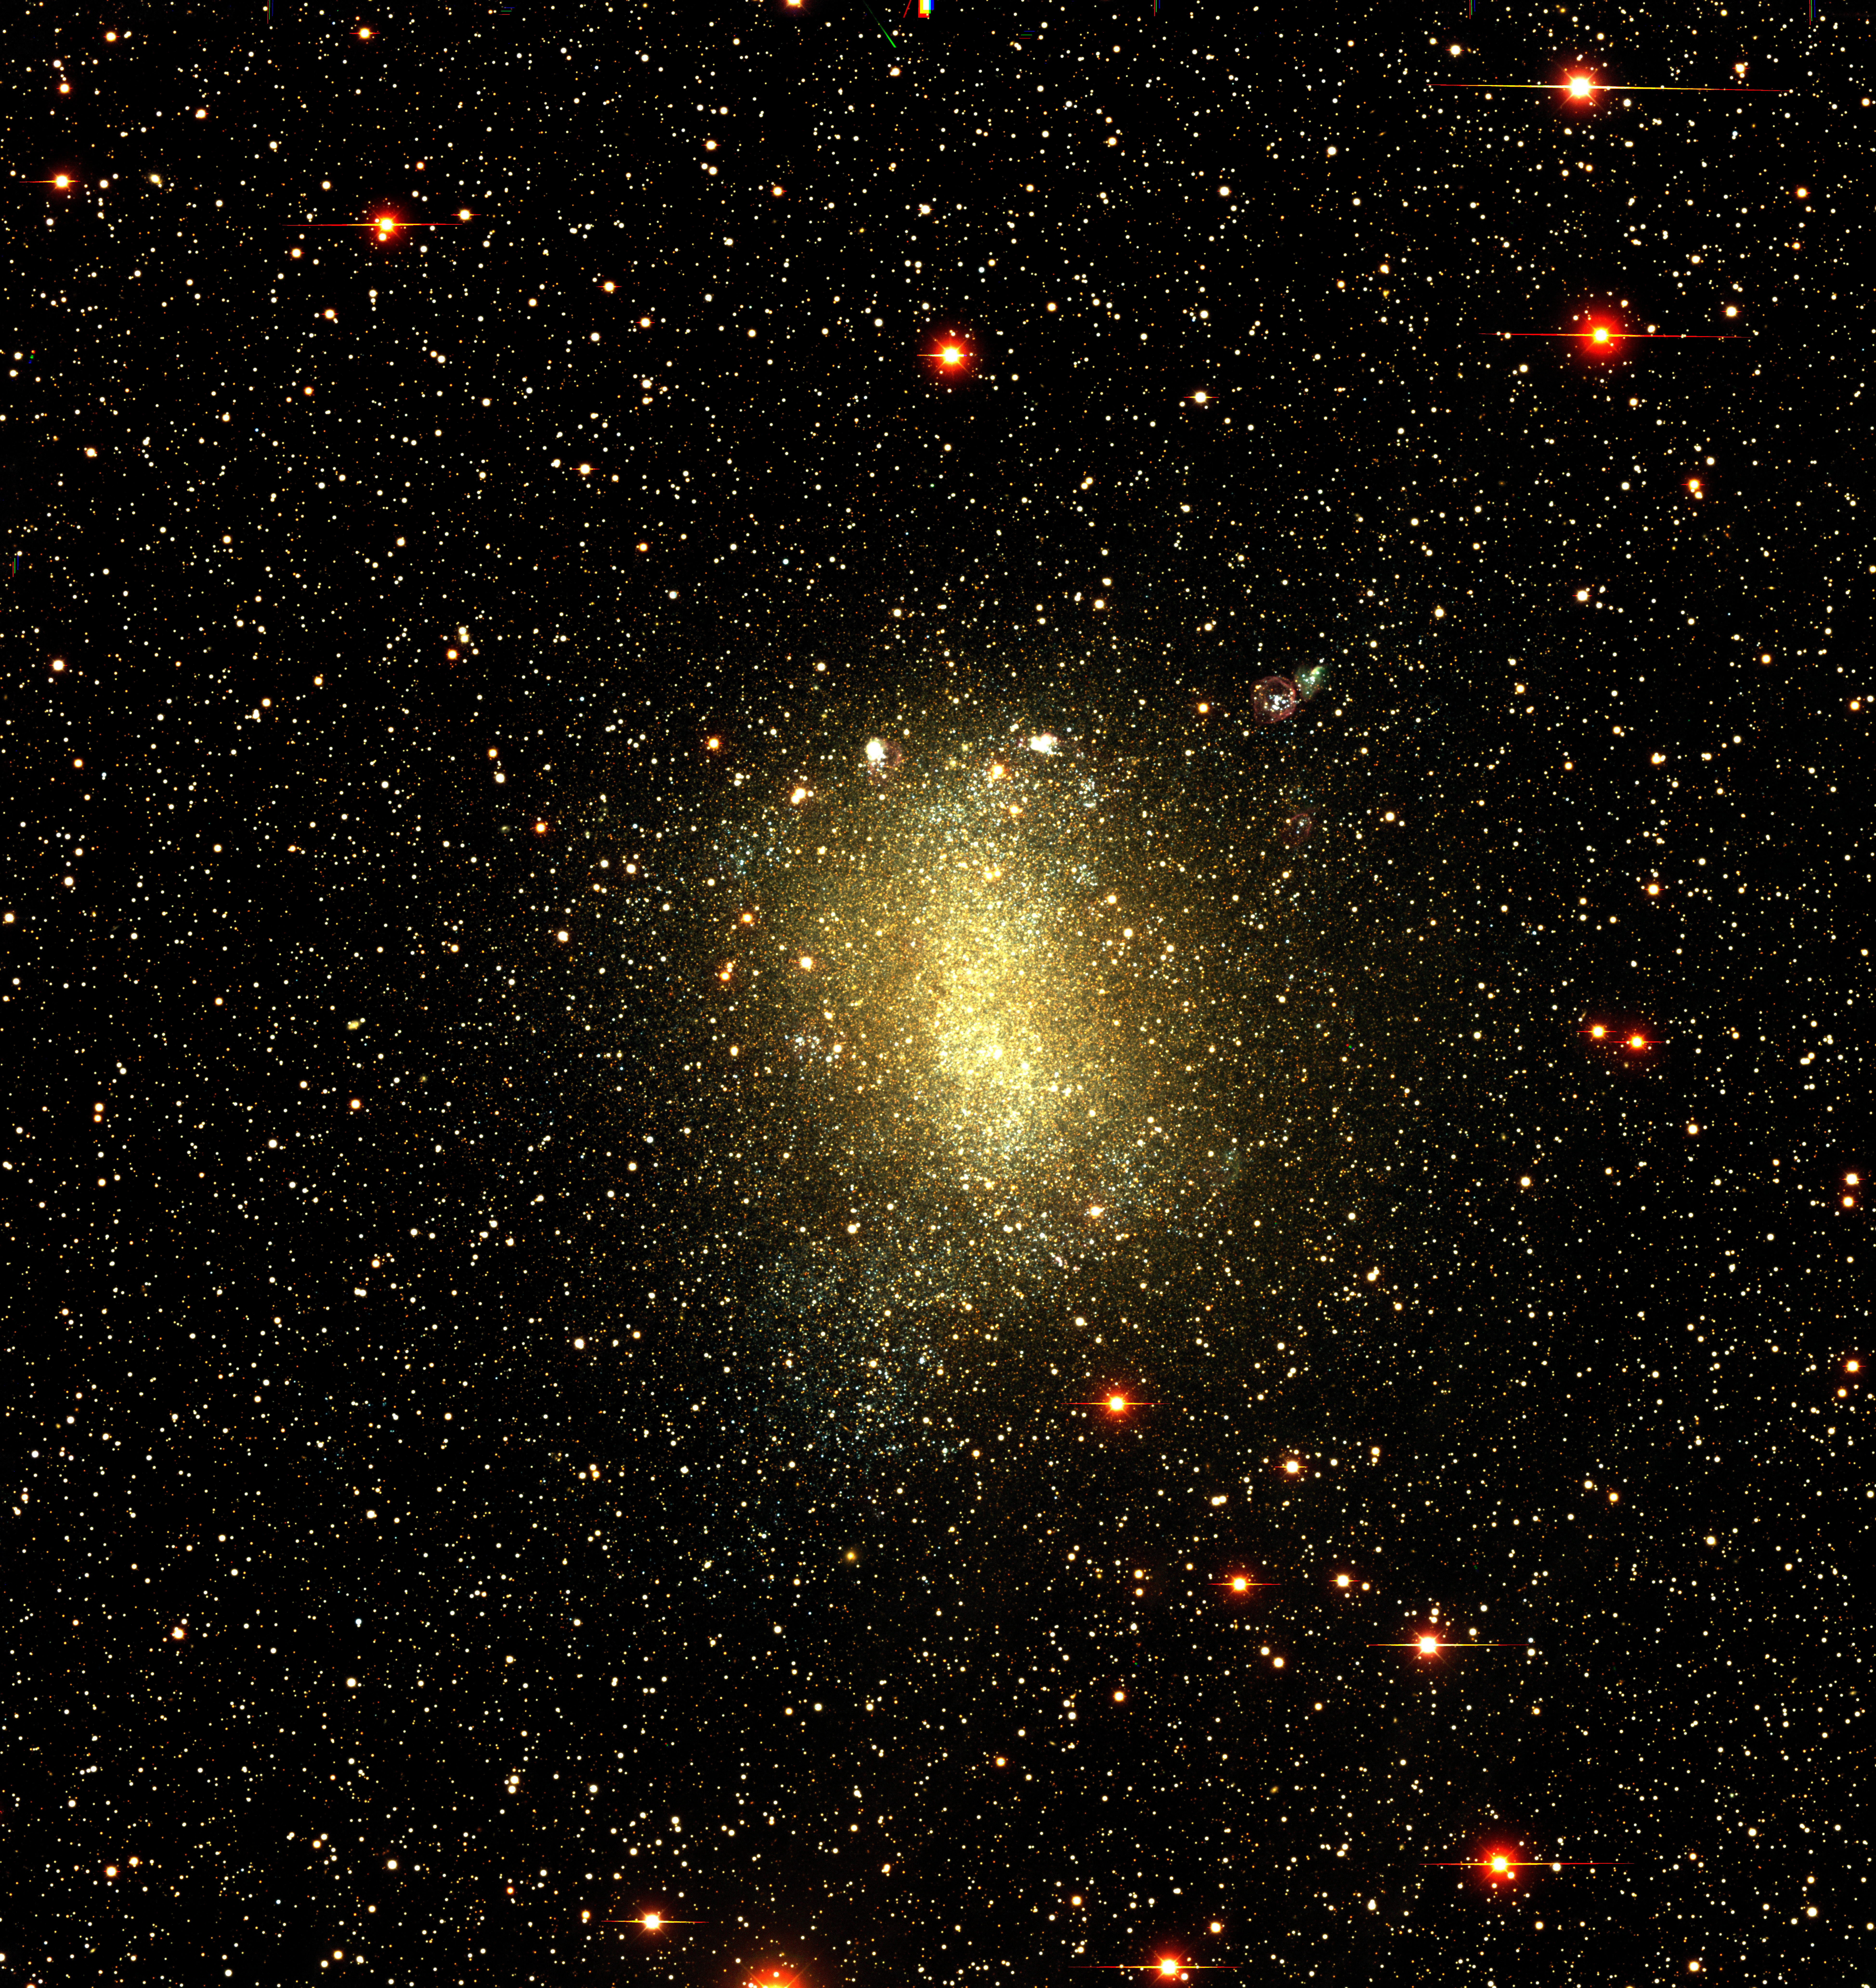

Local Group dwarf galaxy NGC 6822

The Local Group dwarf galaxy NGC 6822, as observed with the CTIO Víctor M. Blanco 4-meter Telescope and Mosaic II camera as part of the NOAO-sponsored Local Group Survey.

Credit: P. Massey/Lowell Observatory and K. Olsen/NOAO/AURA/NSF